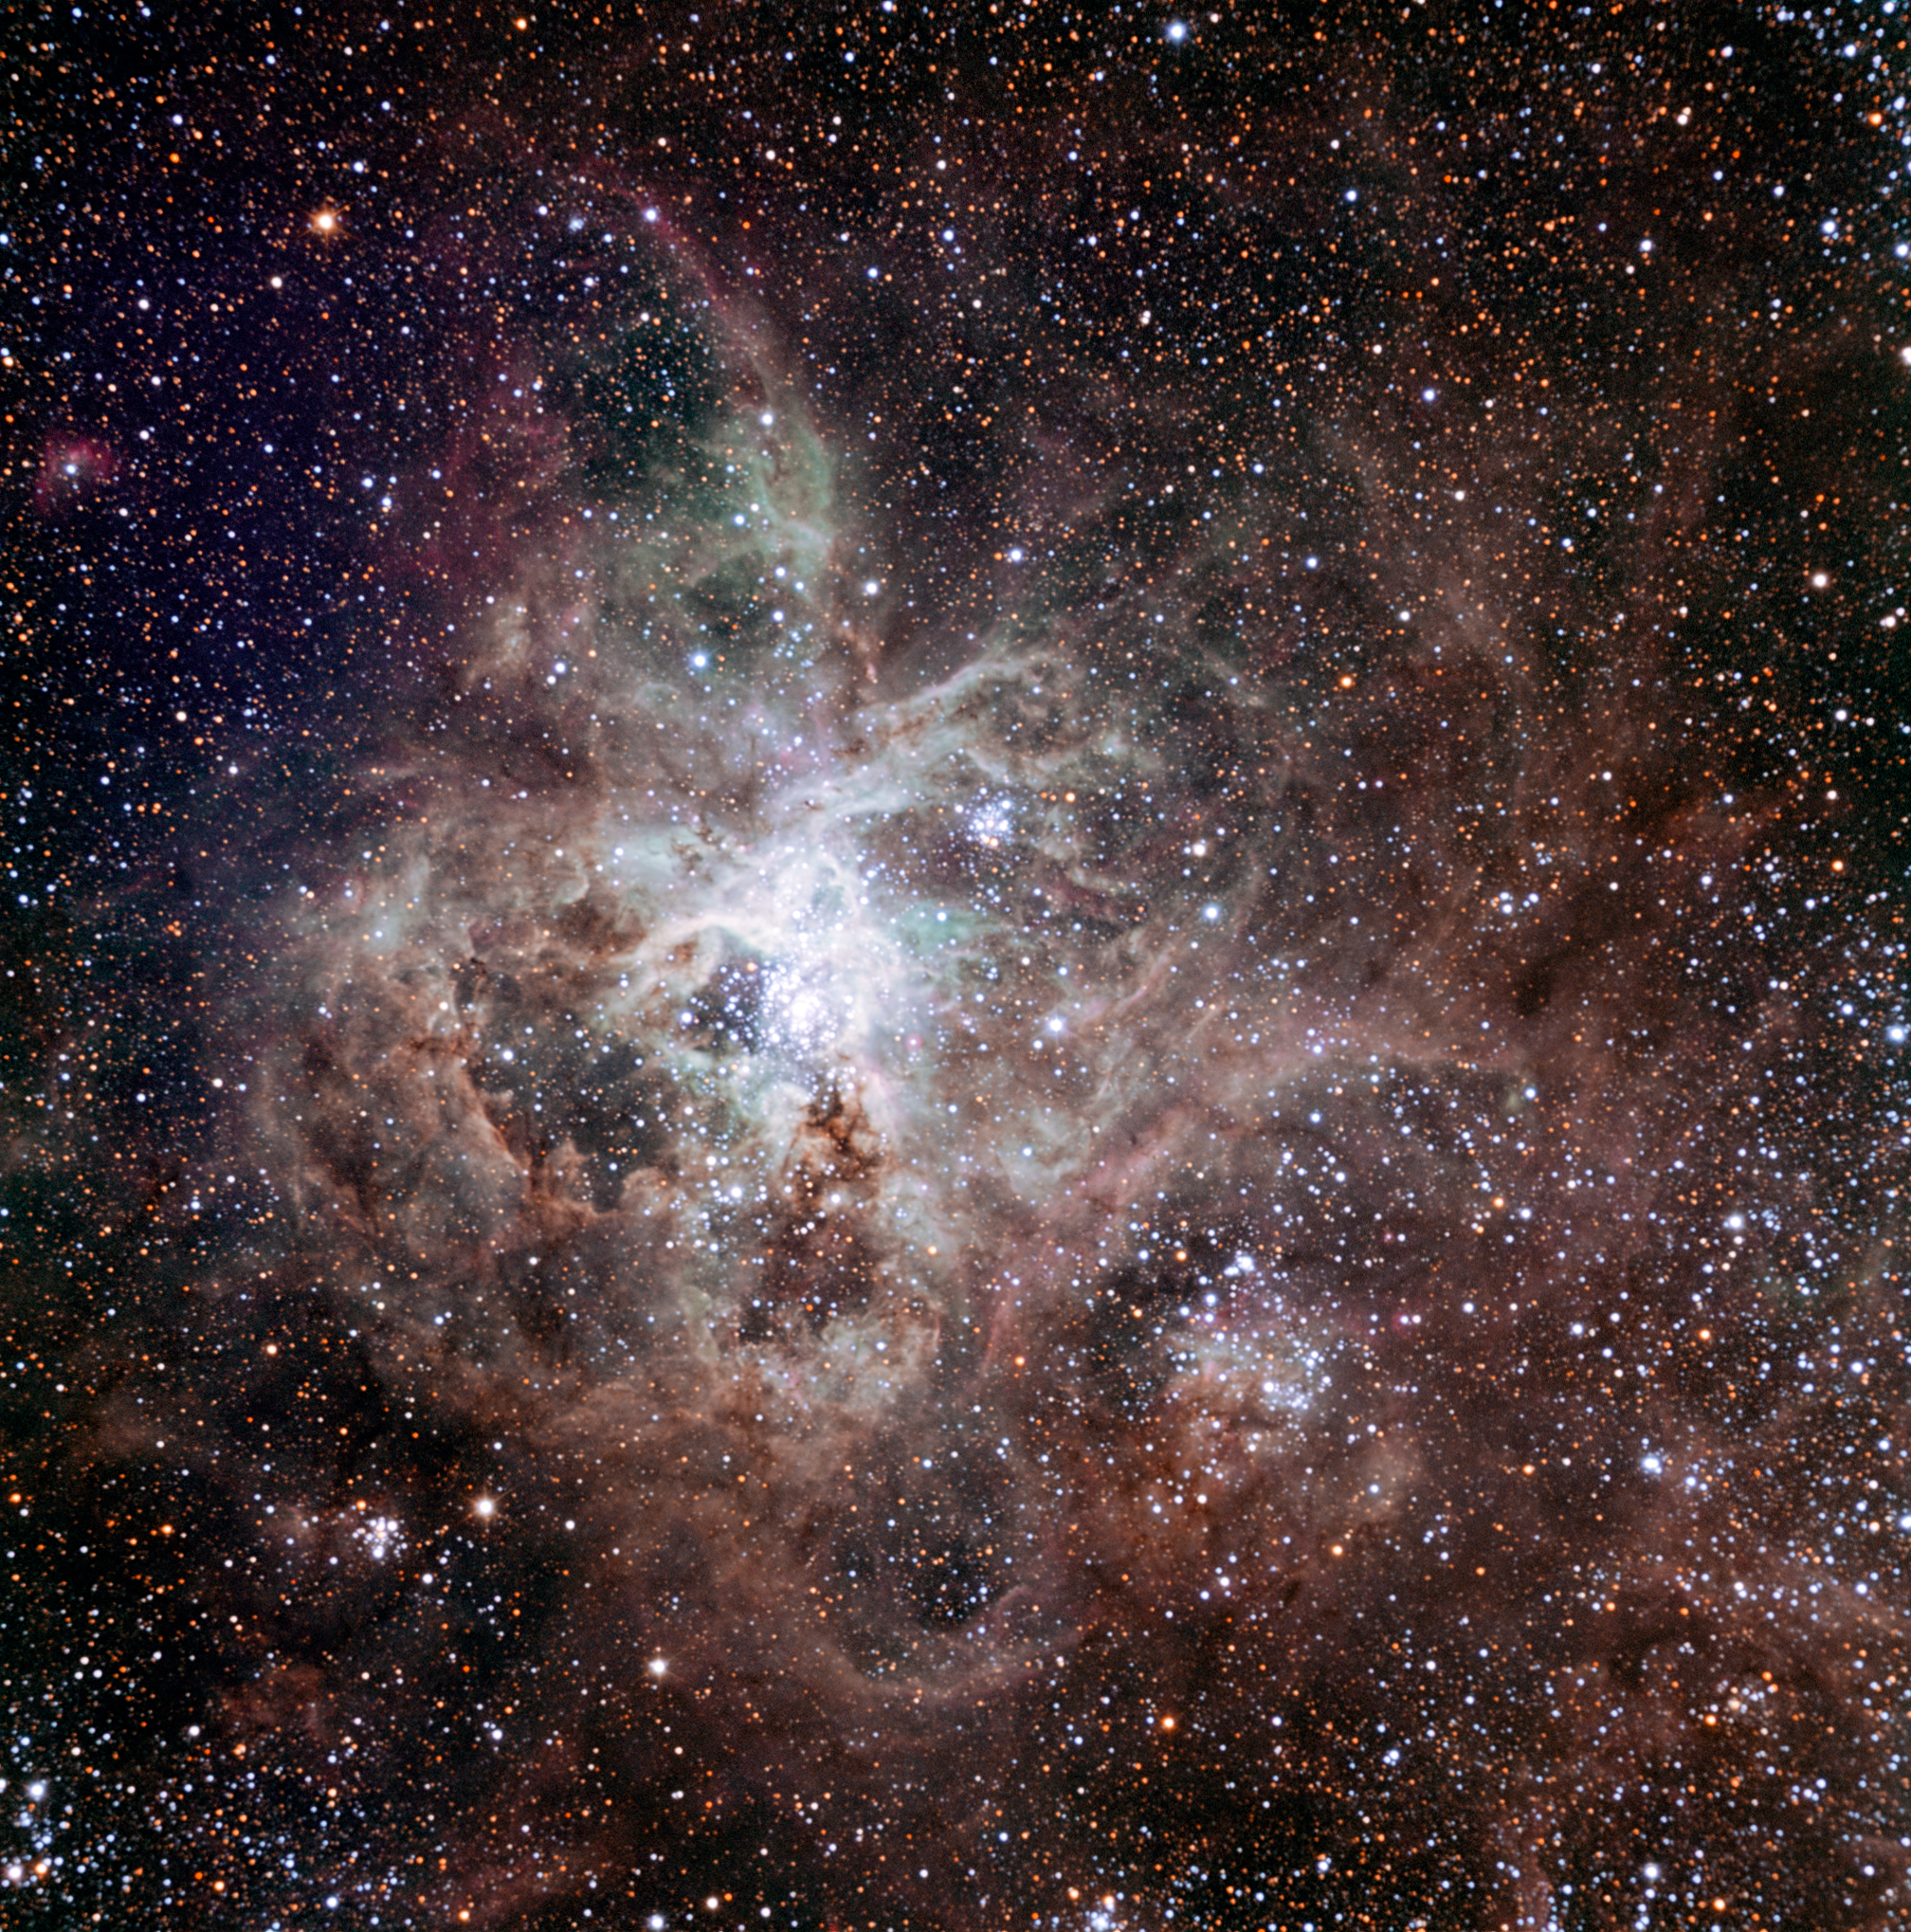

TRAPPIST–South first light image of the Tarantula Nebula

This first light image of the TRAPPIST–South national telescope at La Silla shows the Tarantula Nebula, located in the Large Magellanic Cloud (LMC) — one of the galaxies closest to us. Also known as 30 Doradus or NGC 2070, the nebula owes its name to the arrangement of bright patches that somewhat resembles the legs of a tarantula. Taking the name of one of the biggest spiders on Earth is very fitting in view of the gigantic proportions of this celestial nebula — it measures nearly 1000 light-years across! Its proximity, the favourable inclination of the LMC, and the absence of intervening dust make this nebula one of the best laboratories to help understand the formation of massive stars better. The image was made from data obtained through three filters (B, V and R) and the field of view is about 20 arcminutes across.

Credit: TRAPPIST/E. Jehin/ESO